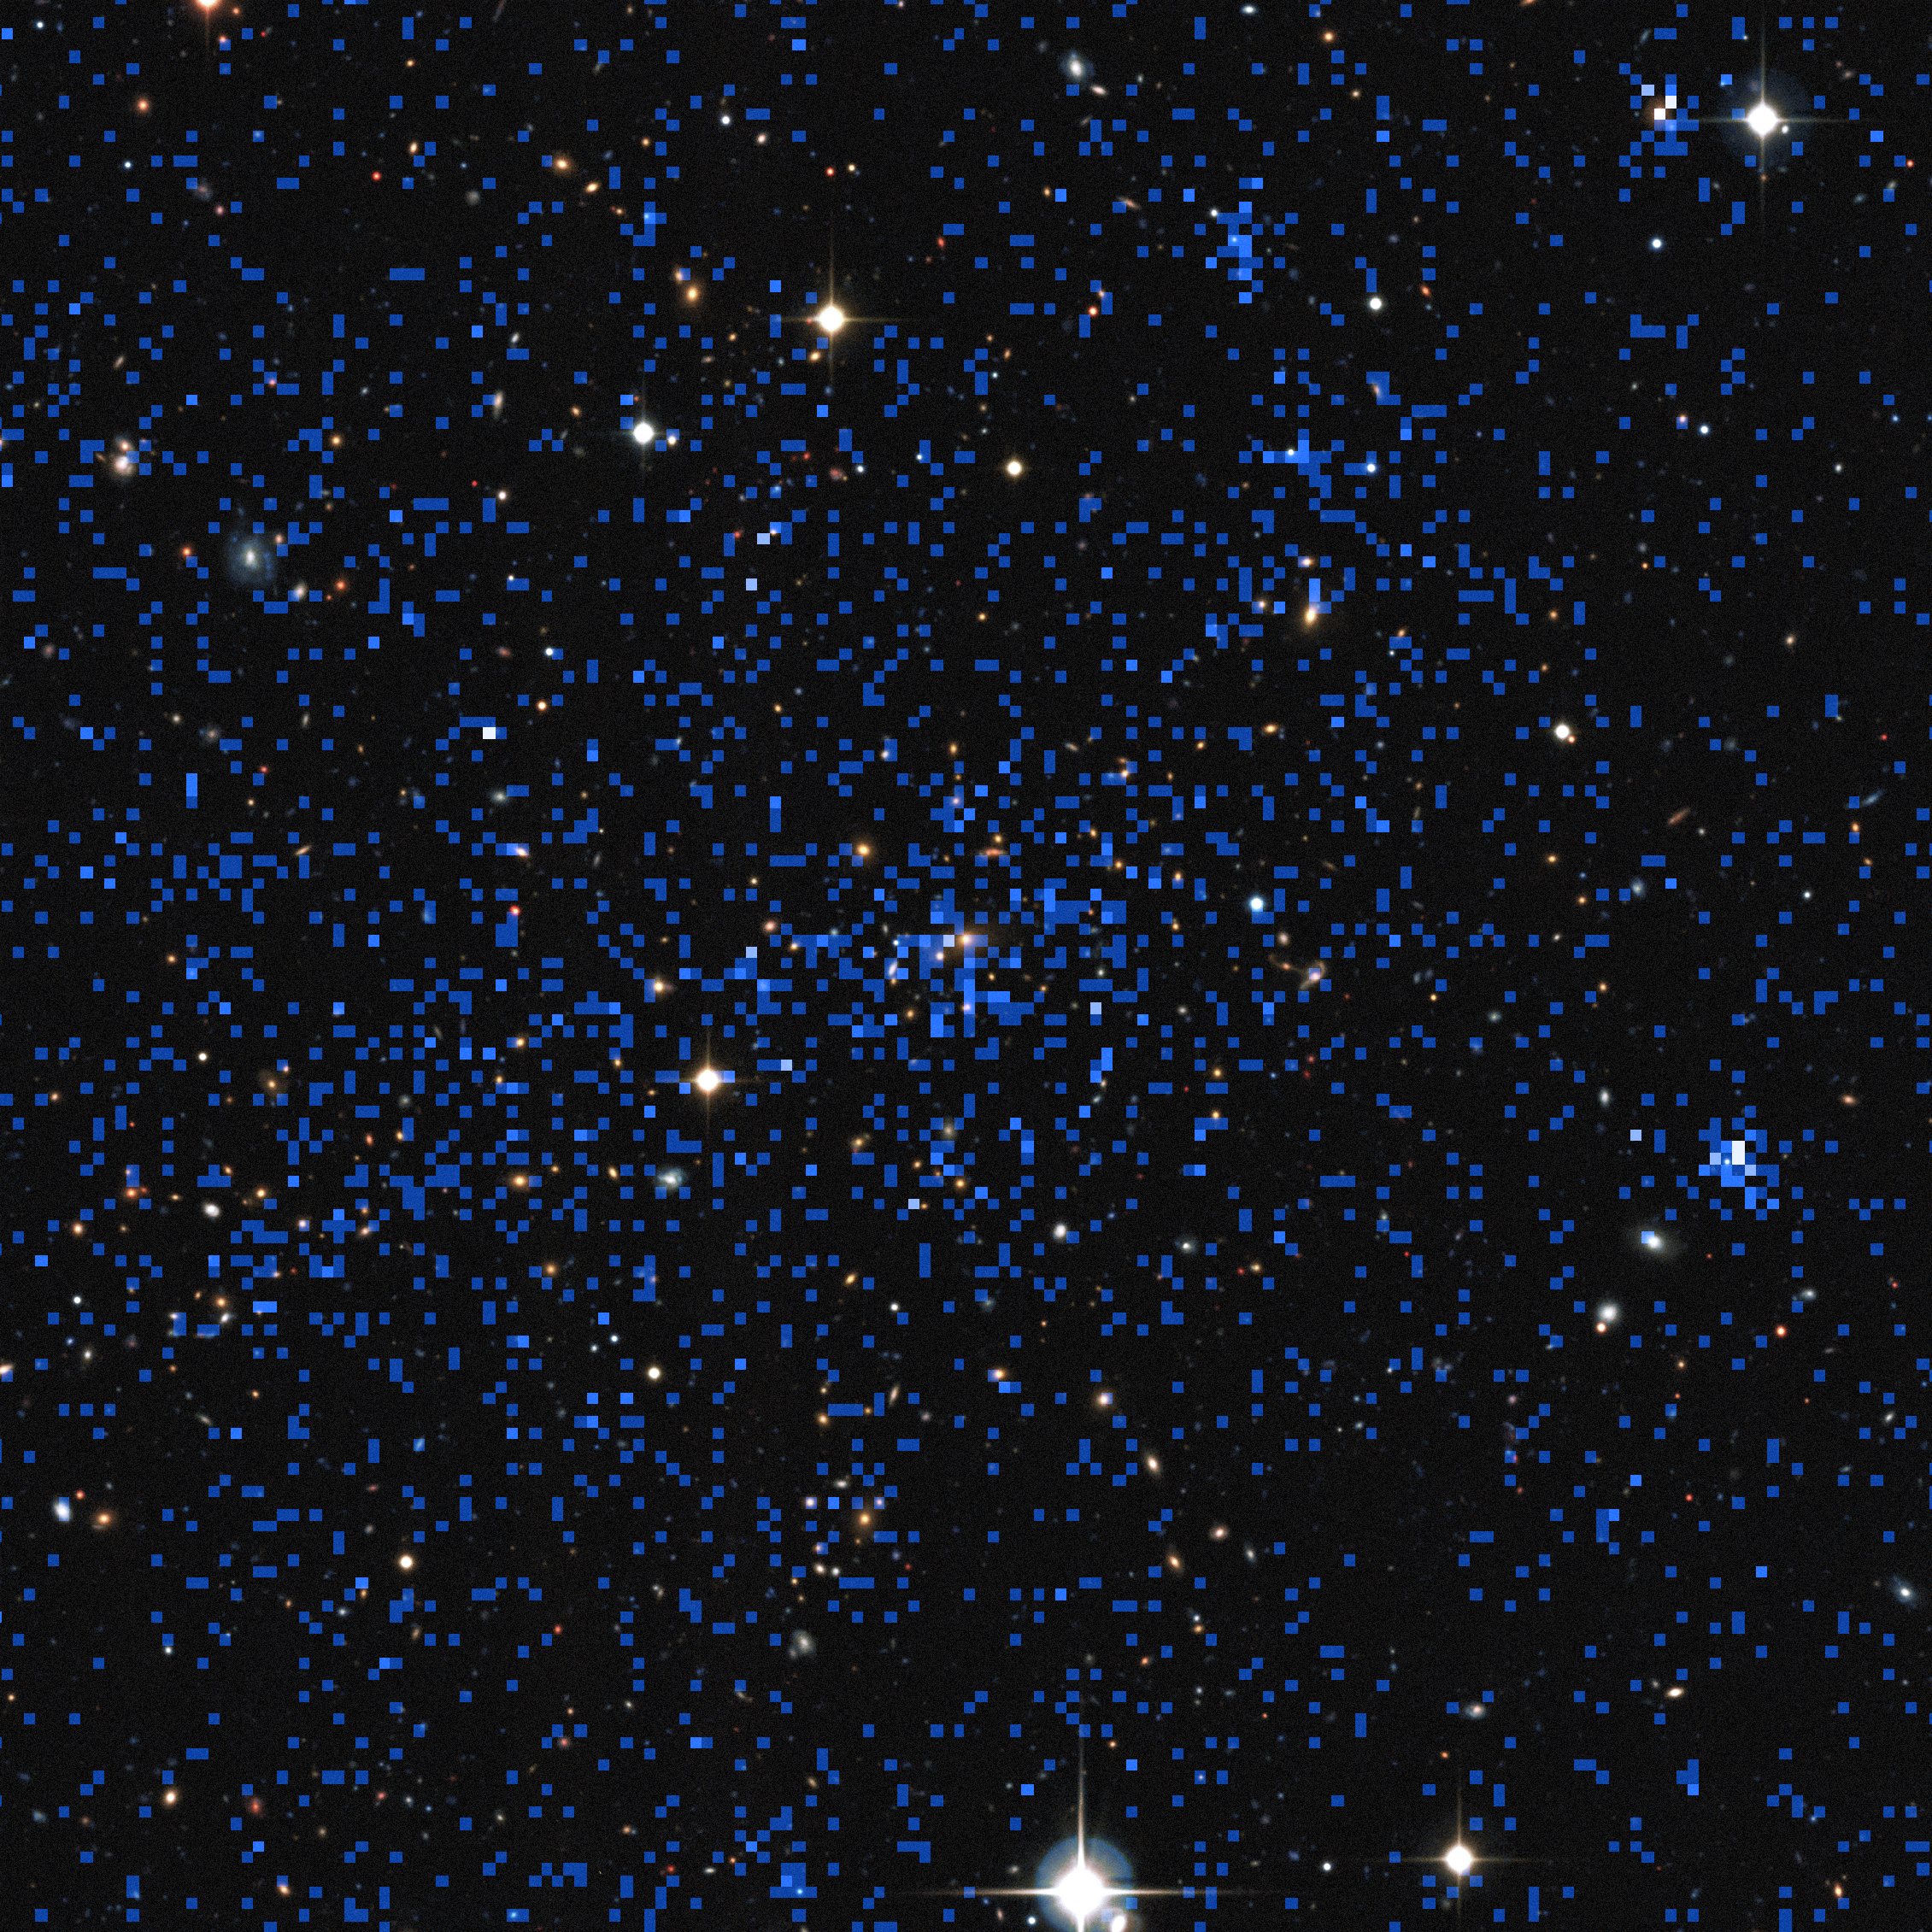

Composite of x-ray and visible light views of a distant cluster of galaxies

This image superimposes an X-ray image of a distant cluster (the blue pixellated image, from ESA's XMM-Newton satellite) on top of a ground-based view of the sky (from the Canada France Hawaii Telescope). Some of the brightest X-ray objects are galaxies with brilliant centres powered by supermassive black holes. The cluster at the centre of the picture shows up as an extended patch of X-ray emission, coming from hot gas.

Credit: ESA/XXL consortium/Canada France Hawaii Telescope